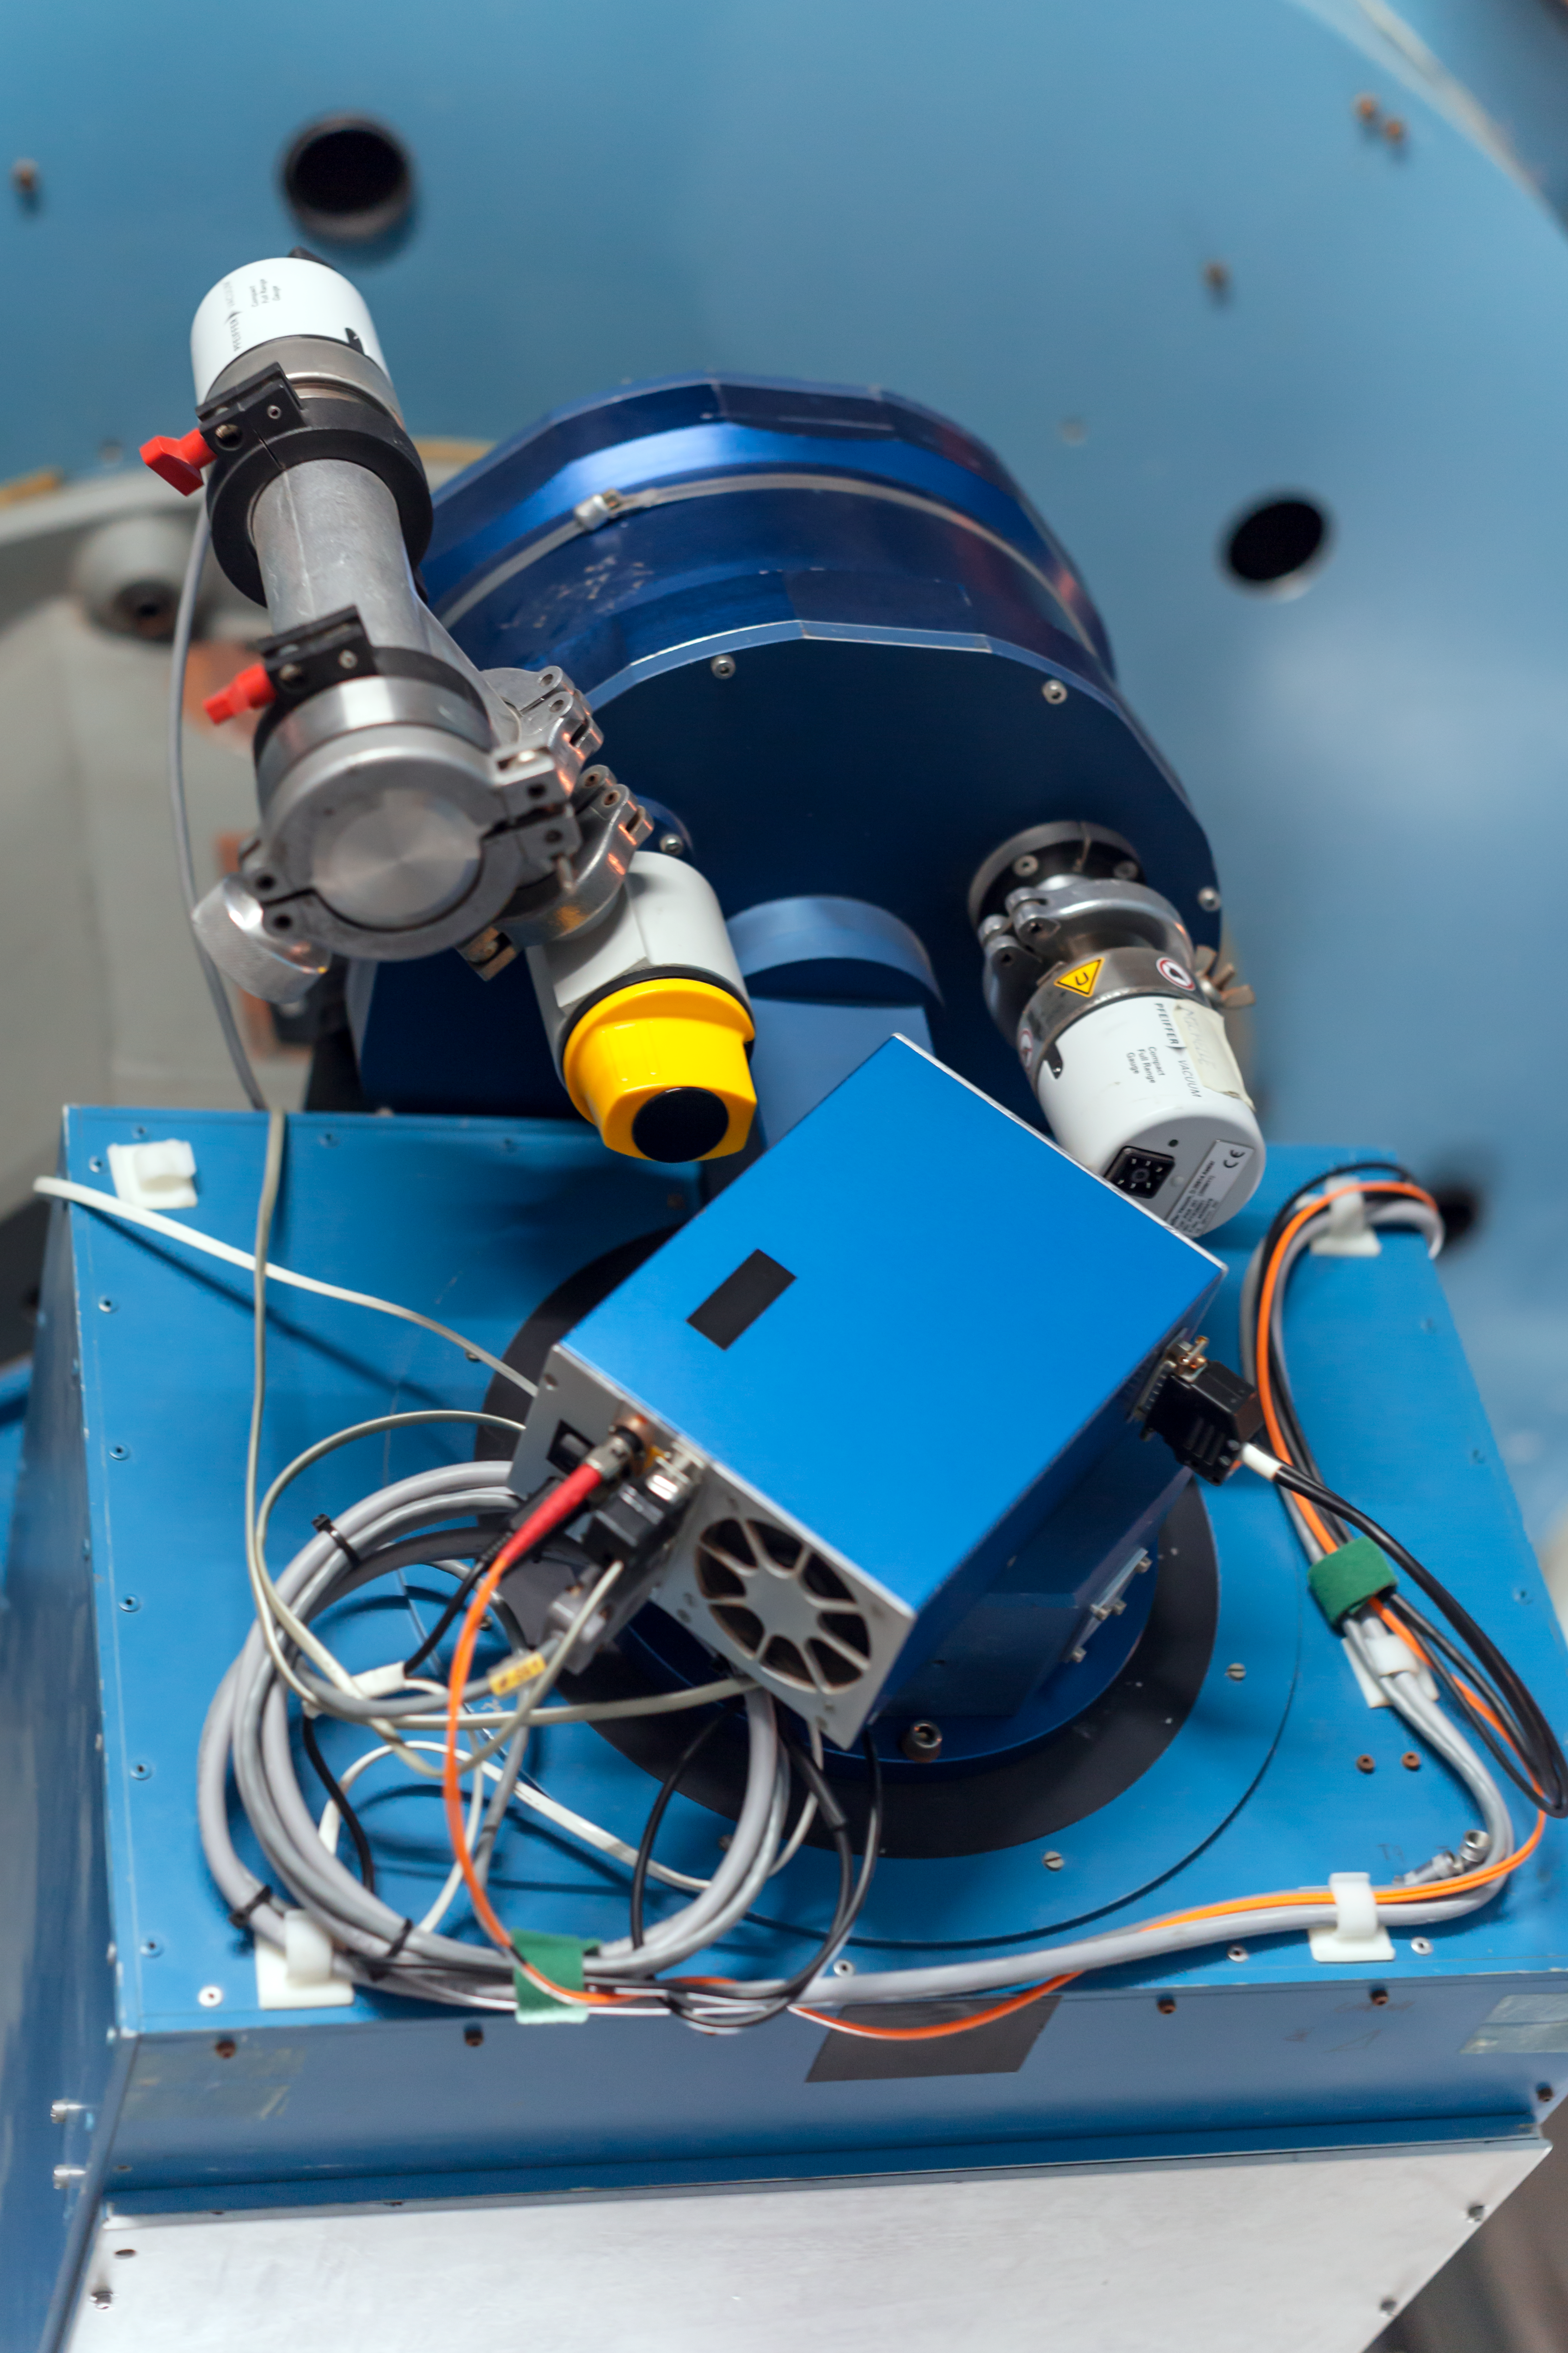

Busy input

Detail of the Danish 1.54-metre telescope at the La Silla Observatory.

Credit: ESO/ P. Horálek